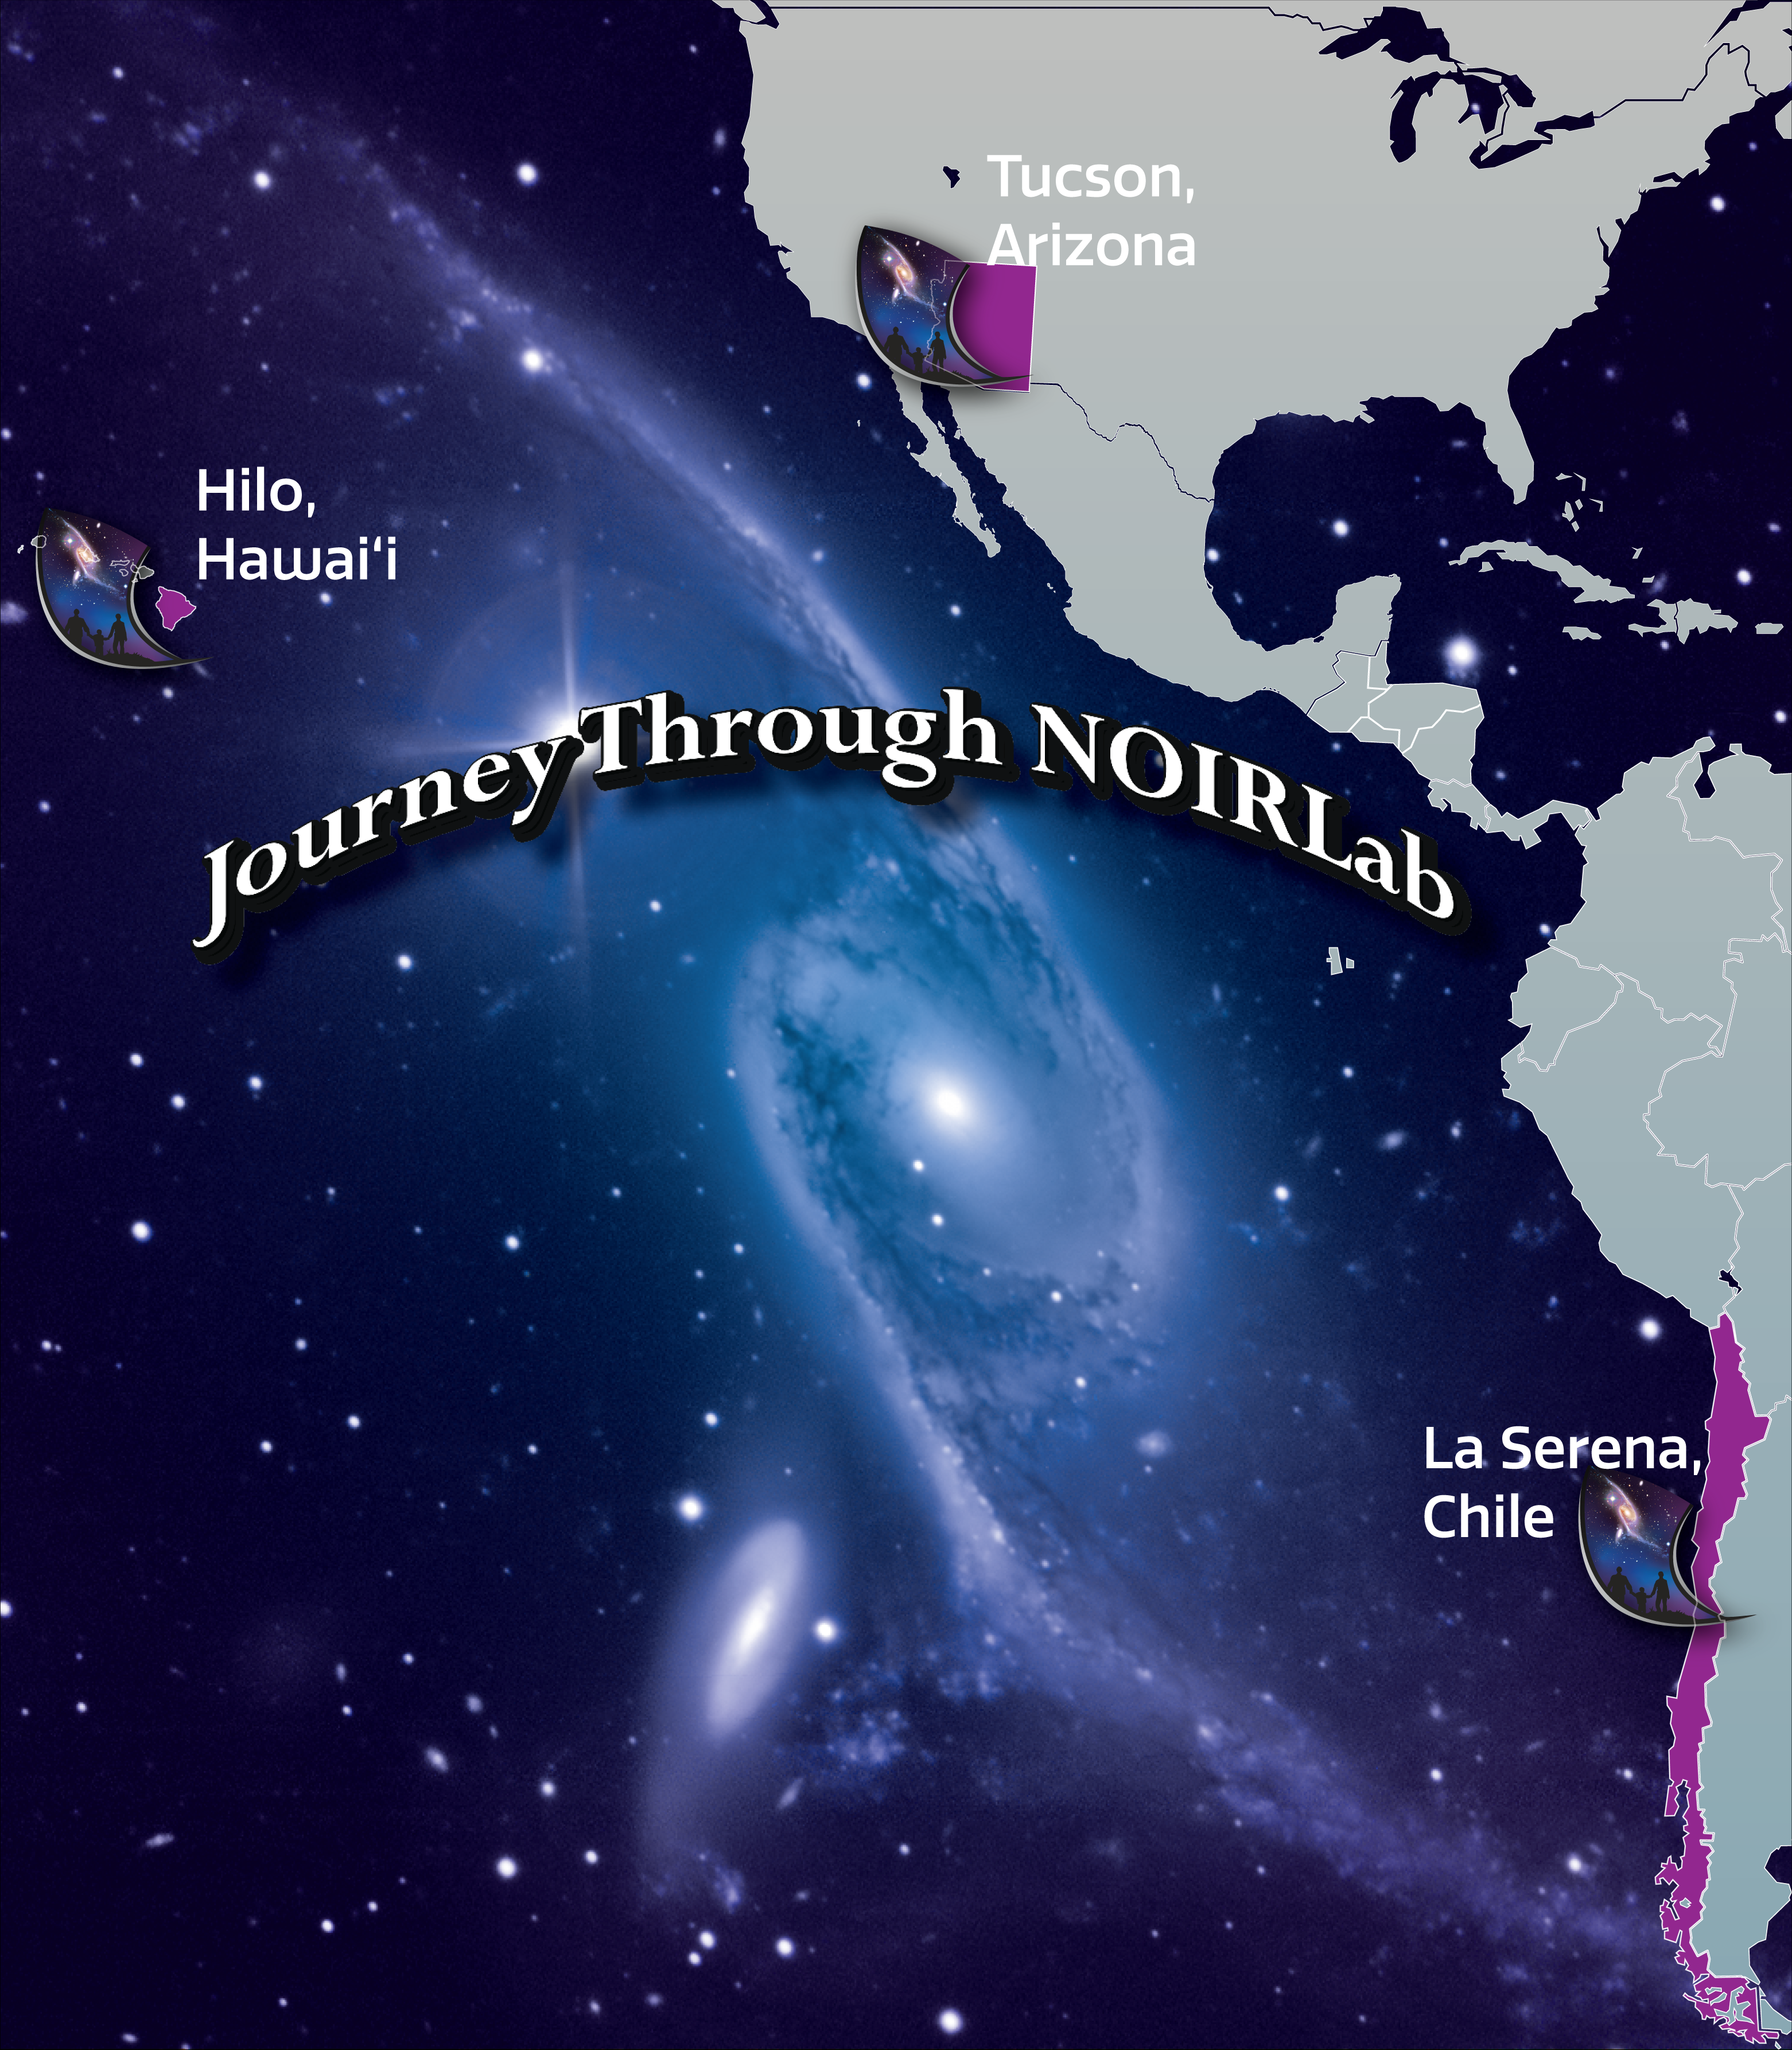

Journey Through NOIRLab Graphic

In 2022, a new addition to NOIRLab’s Journey Through the Universe flagship outreach program called Journey Through NOIRLab connected over 500 students in NOIRLab’s host communities of Hawai‘i, Arizona, and Chile for a cultural and educational exchange.

Credit: NOIRLab